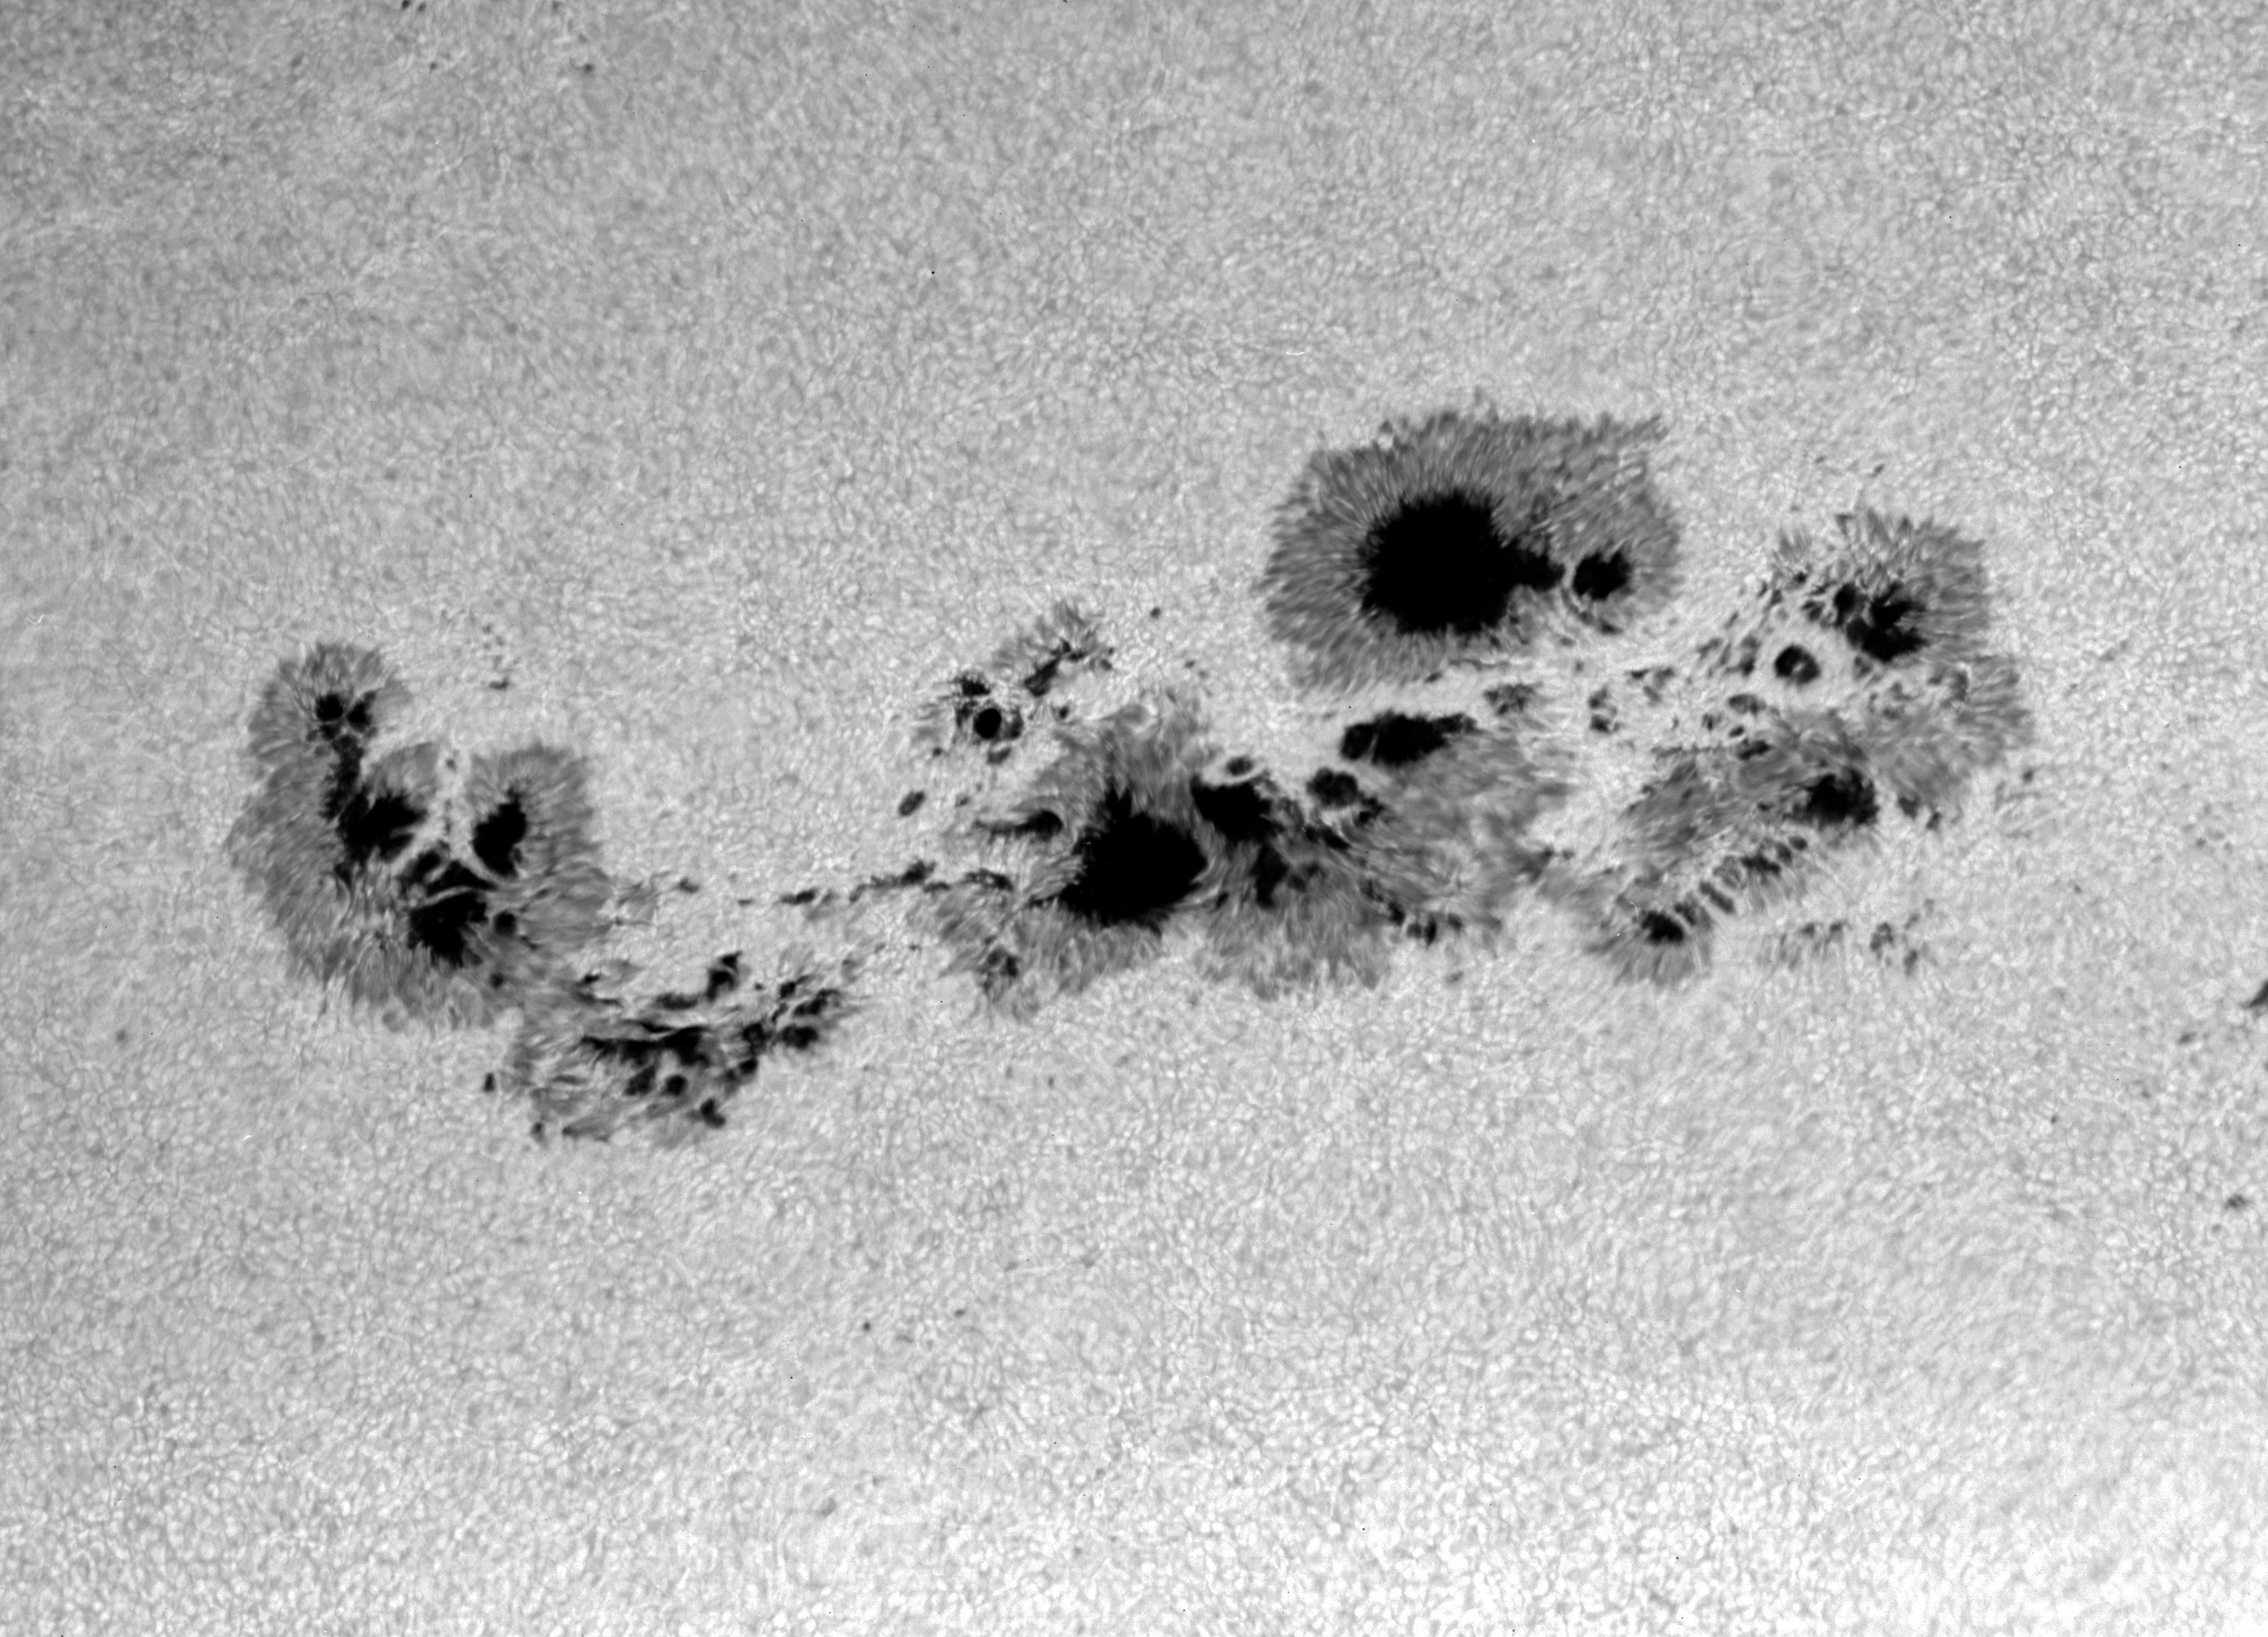

The Largest Sunspot Group

This picture of the largest sunspot group in a decade shows the Sun as seen by a film camera at the National Science Foundation's McMath-Pierce Telescope at Kitt Peak, AZ, on Friday morning, March 30, 2001. It was taken by Dr. Bill Livingston, a staff member of the National Solar Observatory in Tucson, AZ.

This whole sunspot covers more than 140,000 kilometers (86,8000 miles), 22 times the diameter of Earth, over the Sun's northern hemisphere. The darkest of the structures are the sunspot umbrae, where the magnetic fields are locally vertical. They are surrounded by lighter fibrous channels called sunspot penumbrae, where the magnetic fields are locally horizontal. The surrounding bubbly structures are known as photospheric granules, which are about 1000-2000 km (620-1,240 miles) across.

This large sunspot group is visible on the sun with the naked eye, when sufficient filters are used to prevent damage to the eyes.

The National Solar Observatory is operated by the Association of Universities Research in Astronomy, Inc.(AURA), for the National Science Foundation.

Credit: NSO/NOIRLab/AURA/NSF